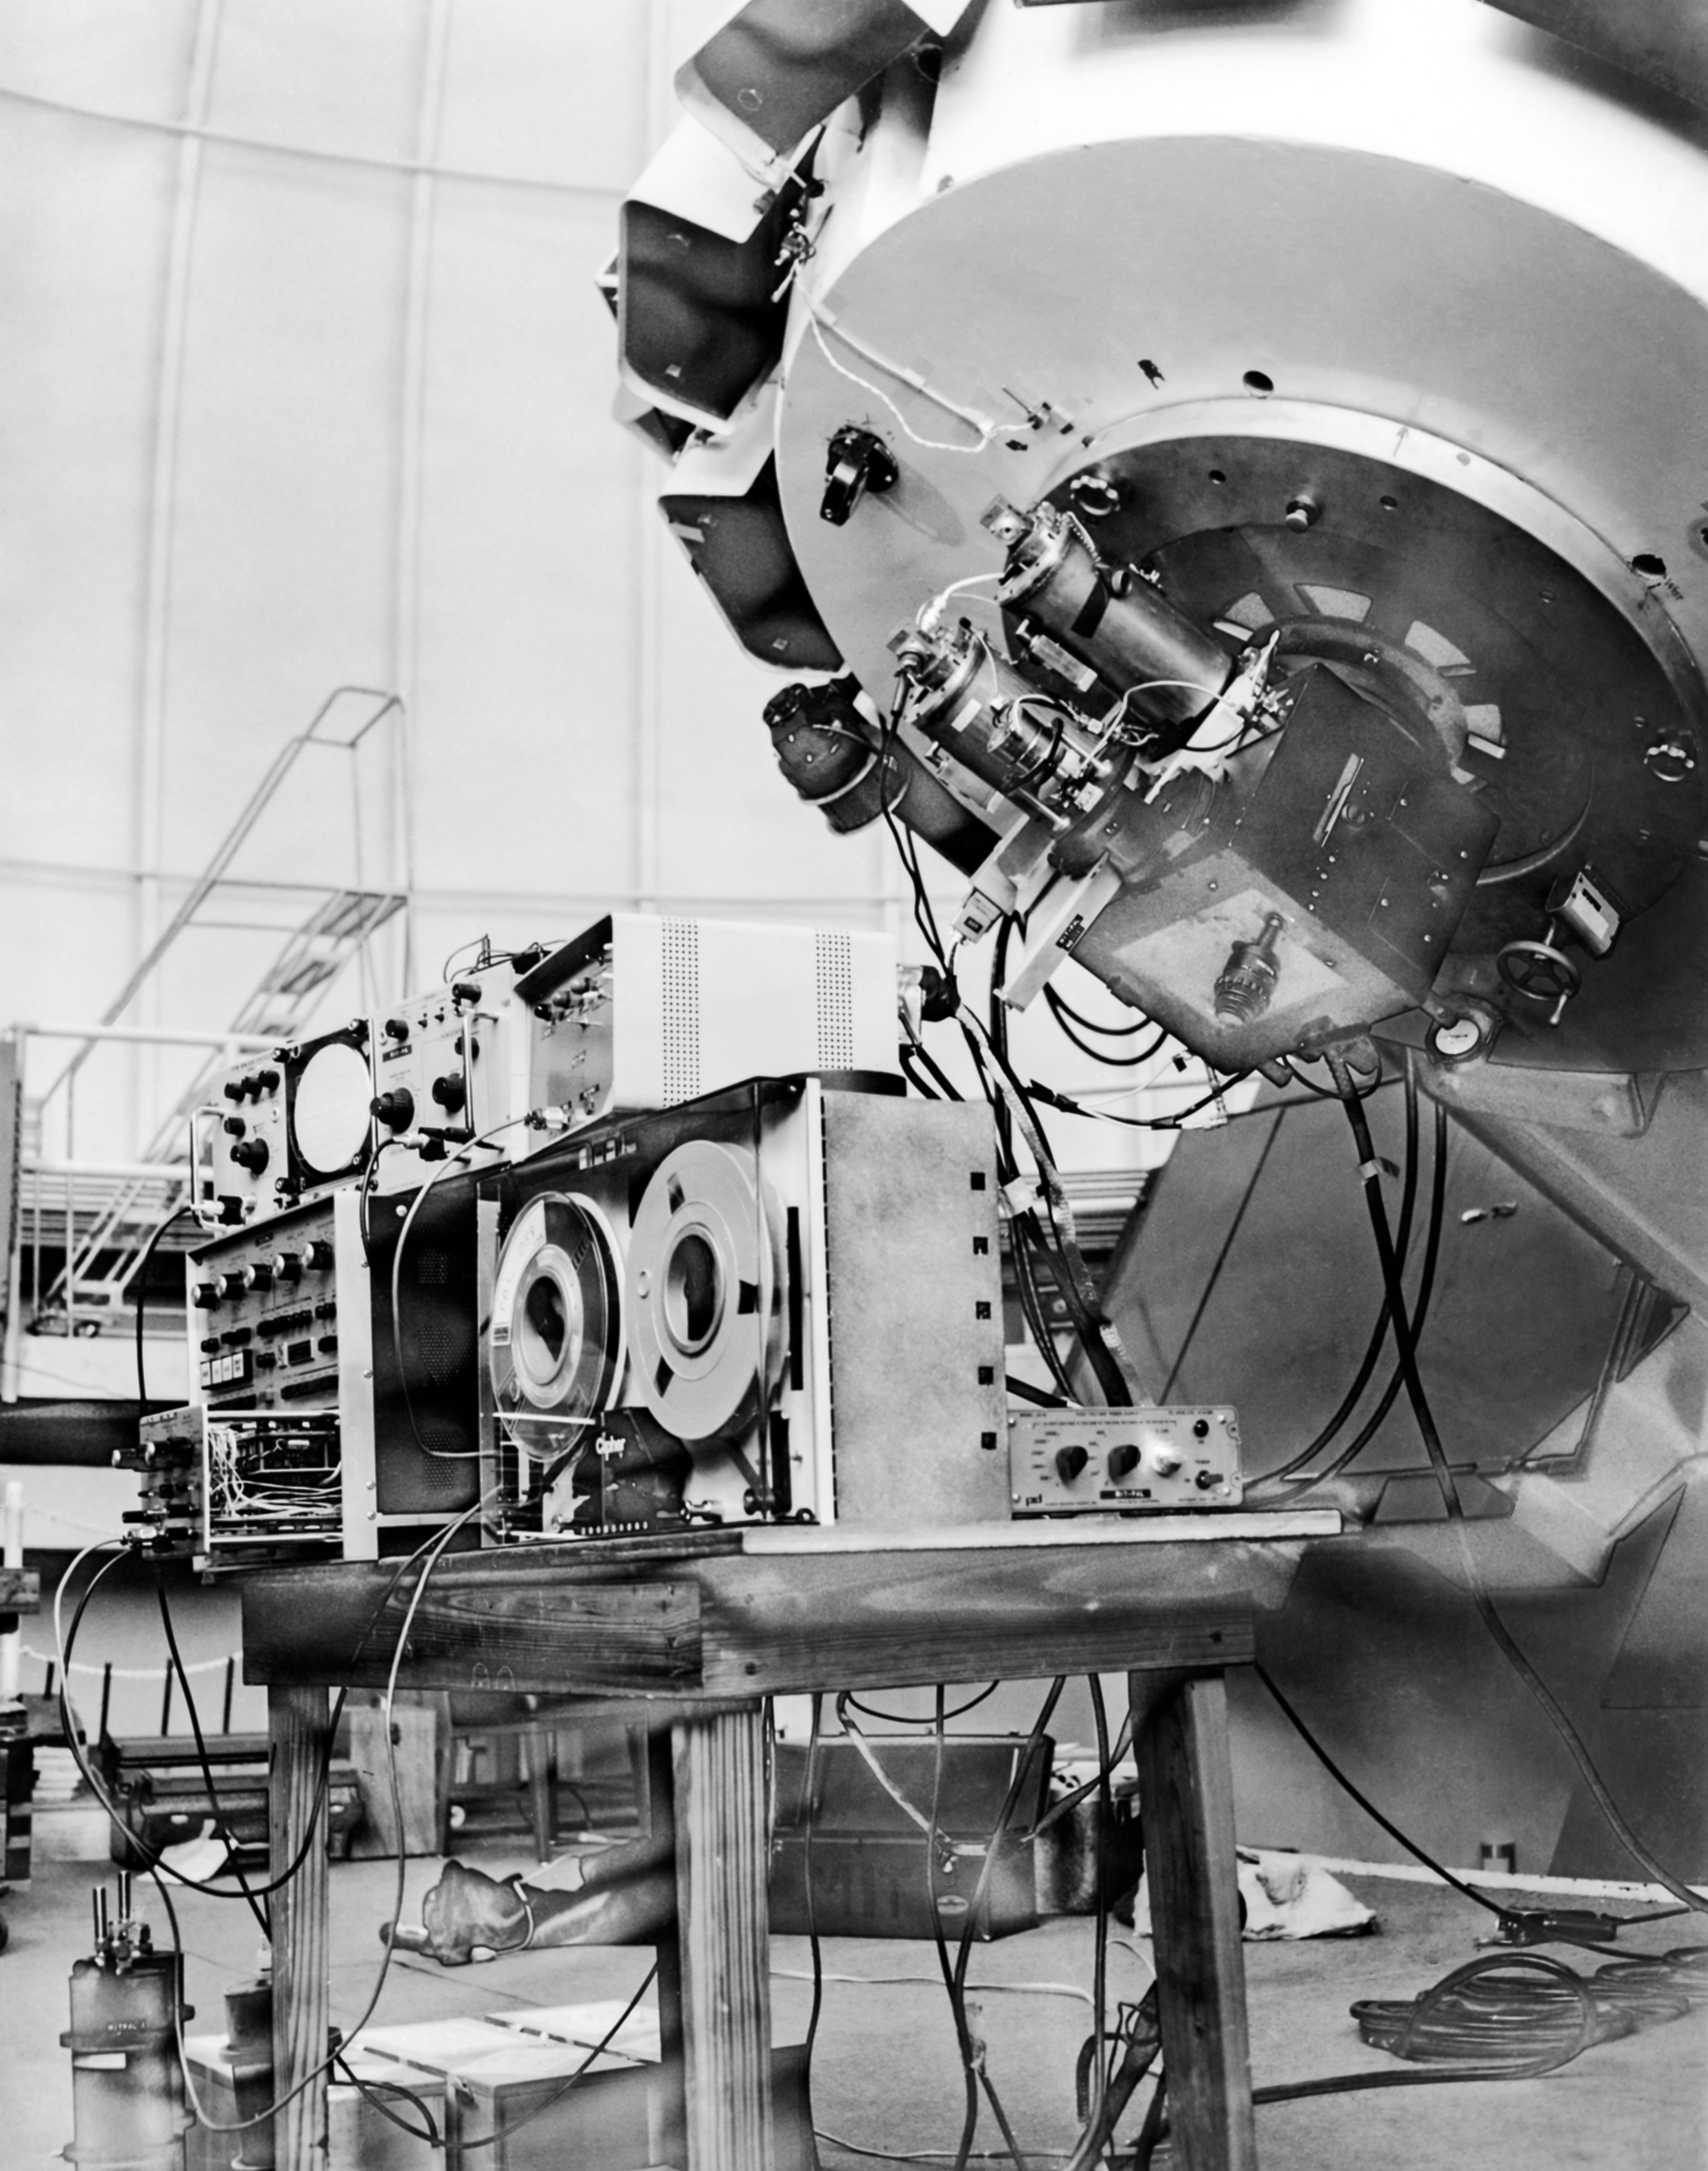

CTIO History

A historical photo taken at Cerro Tololo Inter-American Observatory.

Credit: CTIO/NOIRLab/NSF/AURA/R. González